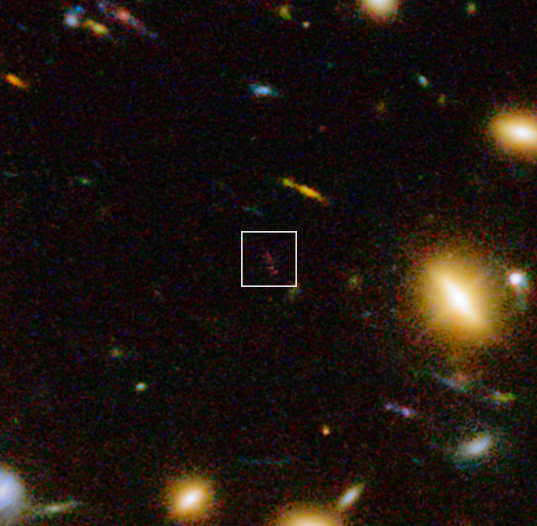

Infrared/visible-light view of the distant dusty galaxy A1689-zD1 behind the galaxy cluster Abell 1689

This view includes infrared light images from the WFC3 instrument on the NASA/ESA Hubble Space Telescope as well as visible light views. It shows a close up look at part of the rich galaxy cluster Abell 1689. The huge concentration of mass bends light coming from more distant objects and can increase their total apparent brightness and make them visible. One such object, A1689-zD1, appears on this picture as the elongated reddish object in the box.

New observations with ALMA and ESO’s VLT have revealed that A1689-zD1 is a dusty galaxy seen when the Universe was just 700 million years old. Its light has been magnified by a factor of more than nine by the massive gravitational lensing effect of the cluster.

Credit: ESO/J. Richard